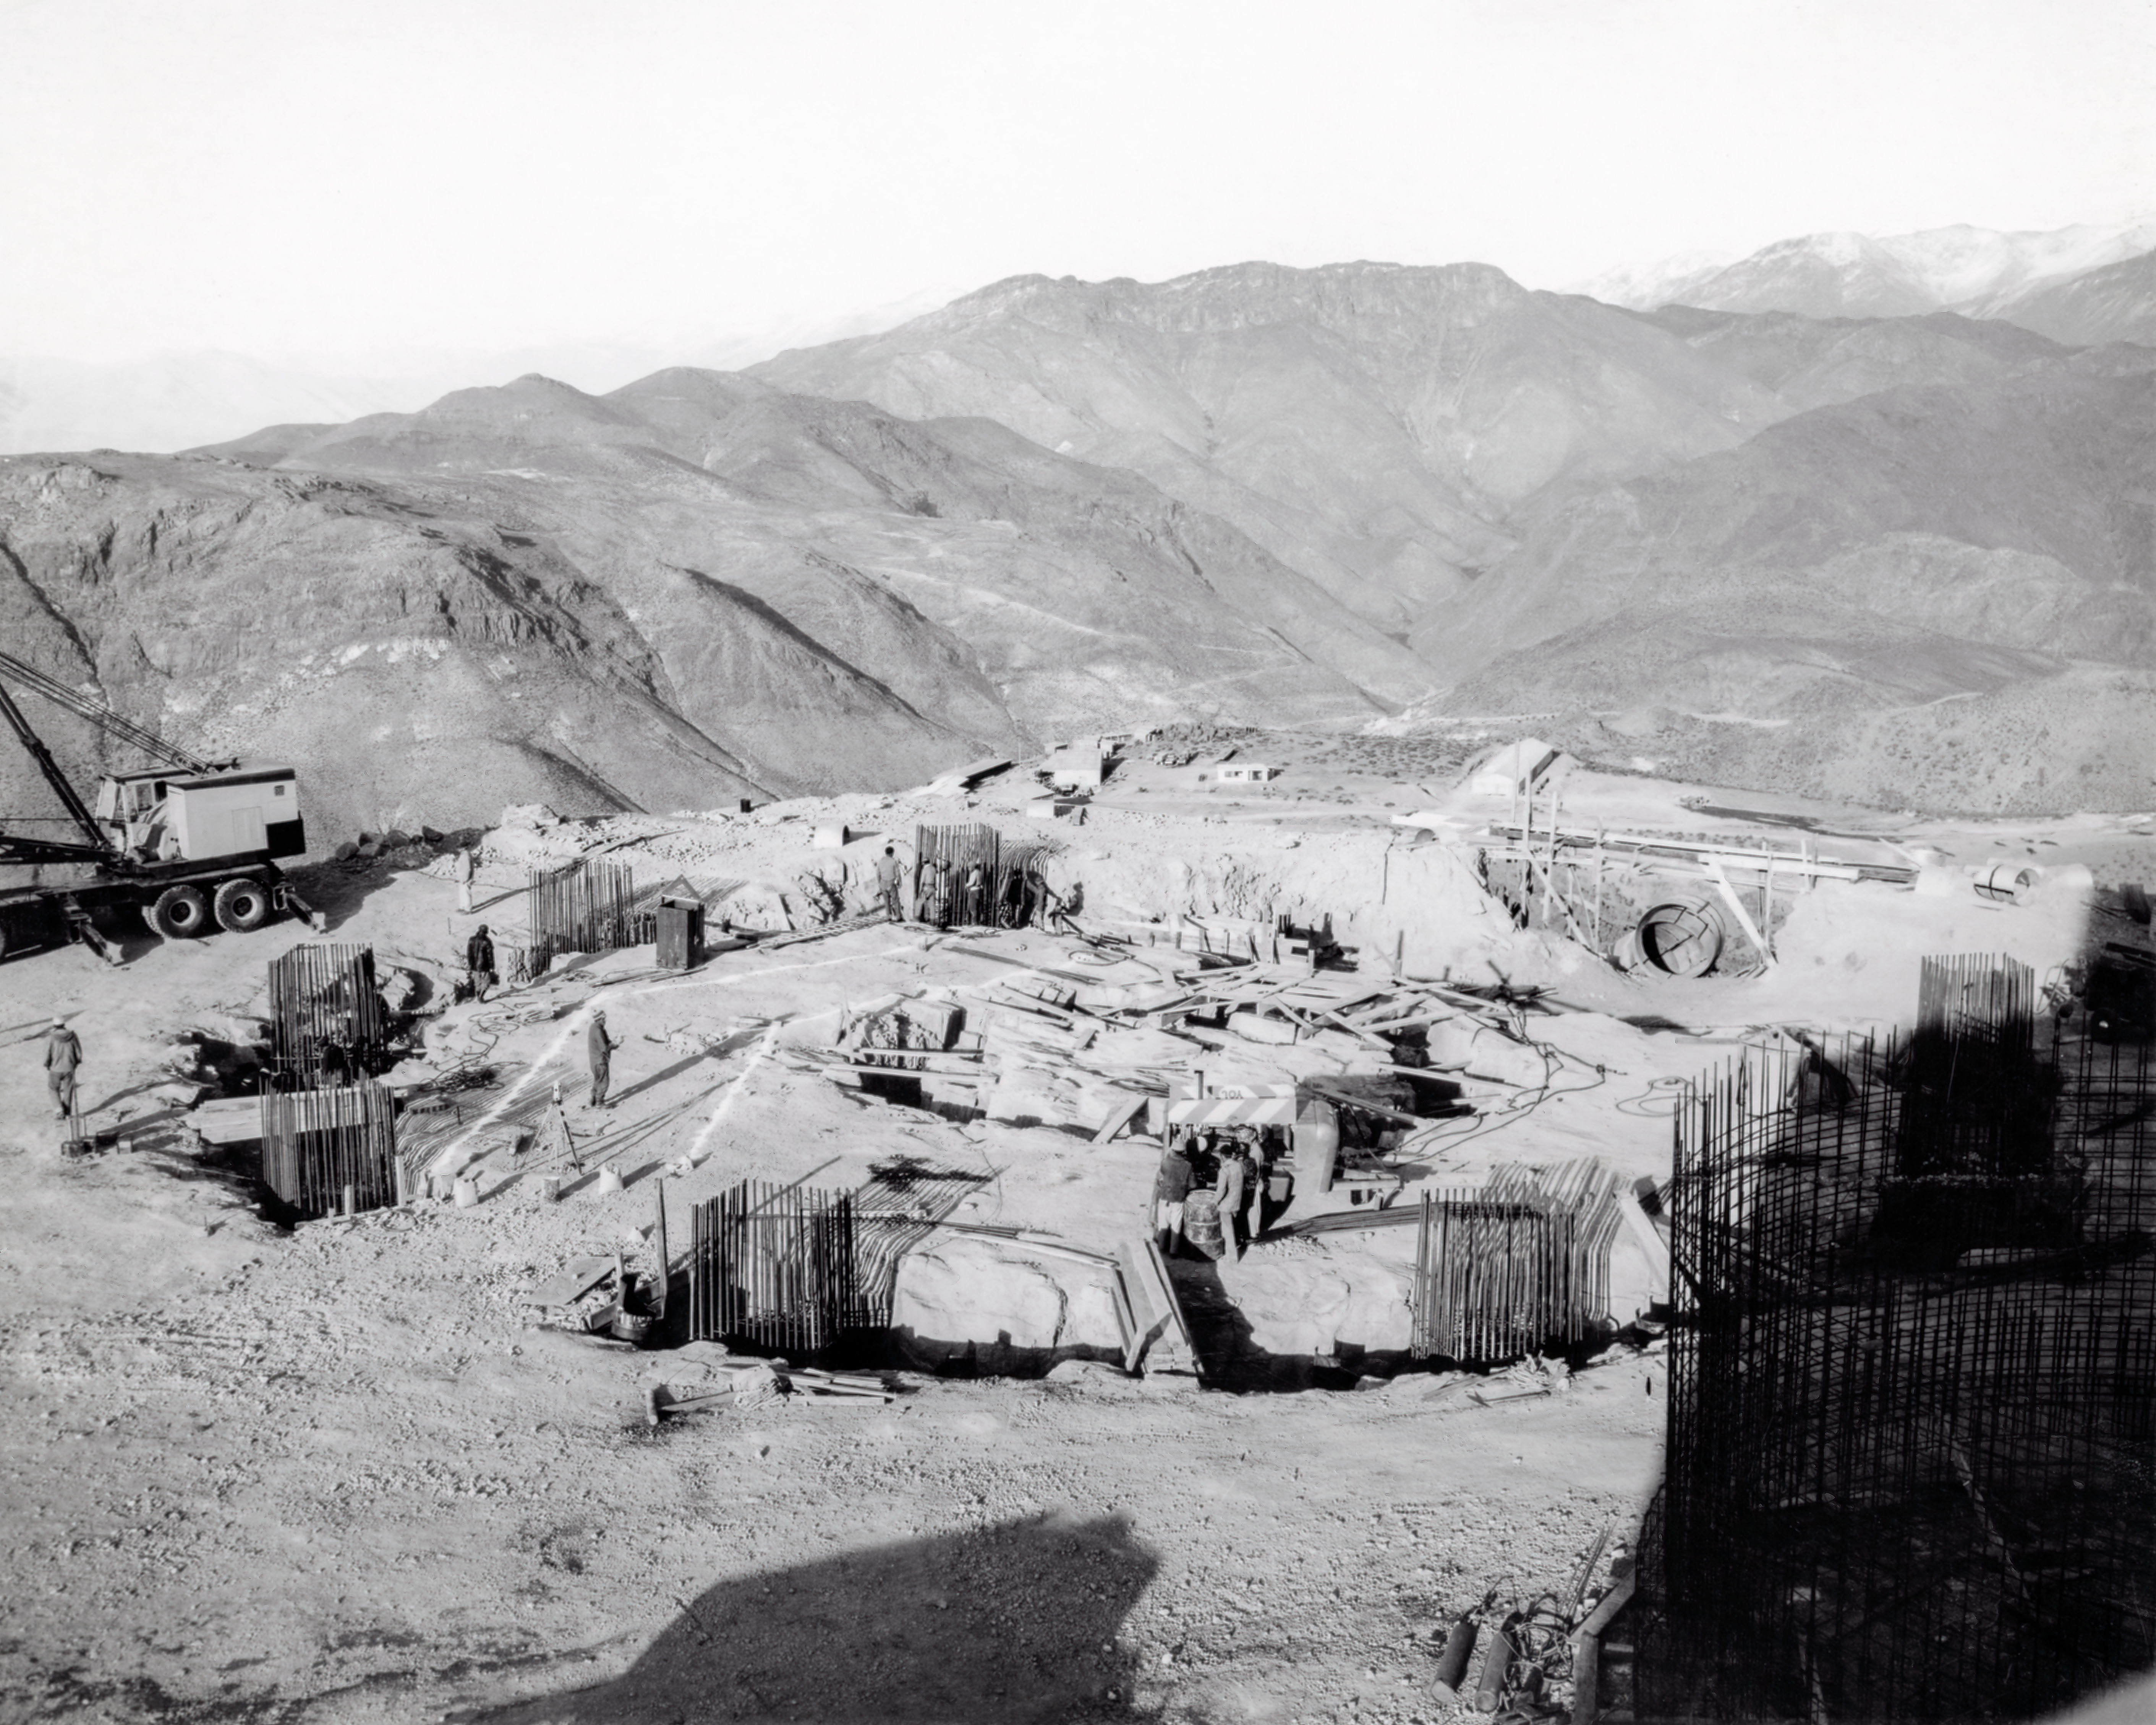

CTIO History - Construction on Víctor M. Blanco 4-meter Telescope

A historical photo of the construction of the Víctor M. Blanco 4-meter Telescope at Cerro Tololo Inter-American Observatory (CTIO), a Program of NSF NOIRLab, in Chile.

This image is part of NSF NOIRLab’s historical archives.

Credit: CTIO/NOIRLab/NSF/AURA/R. González